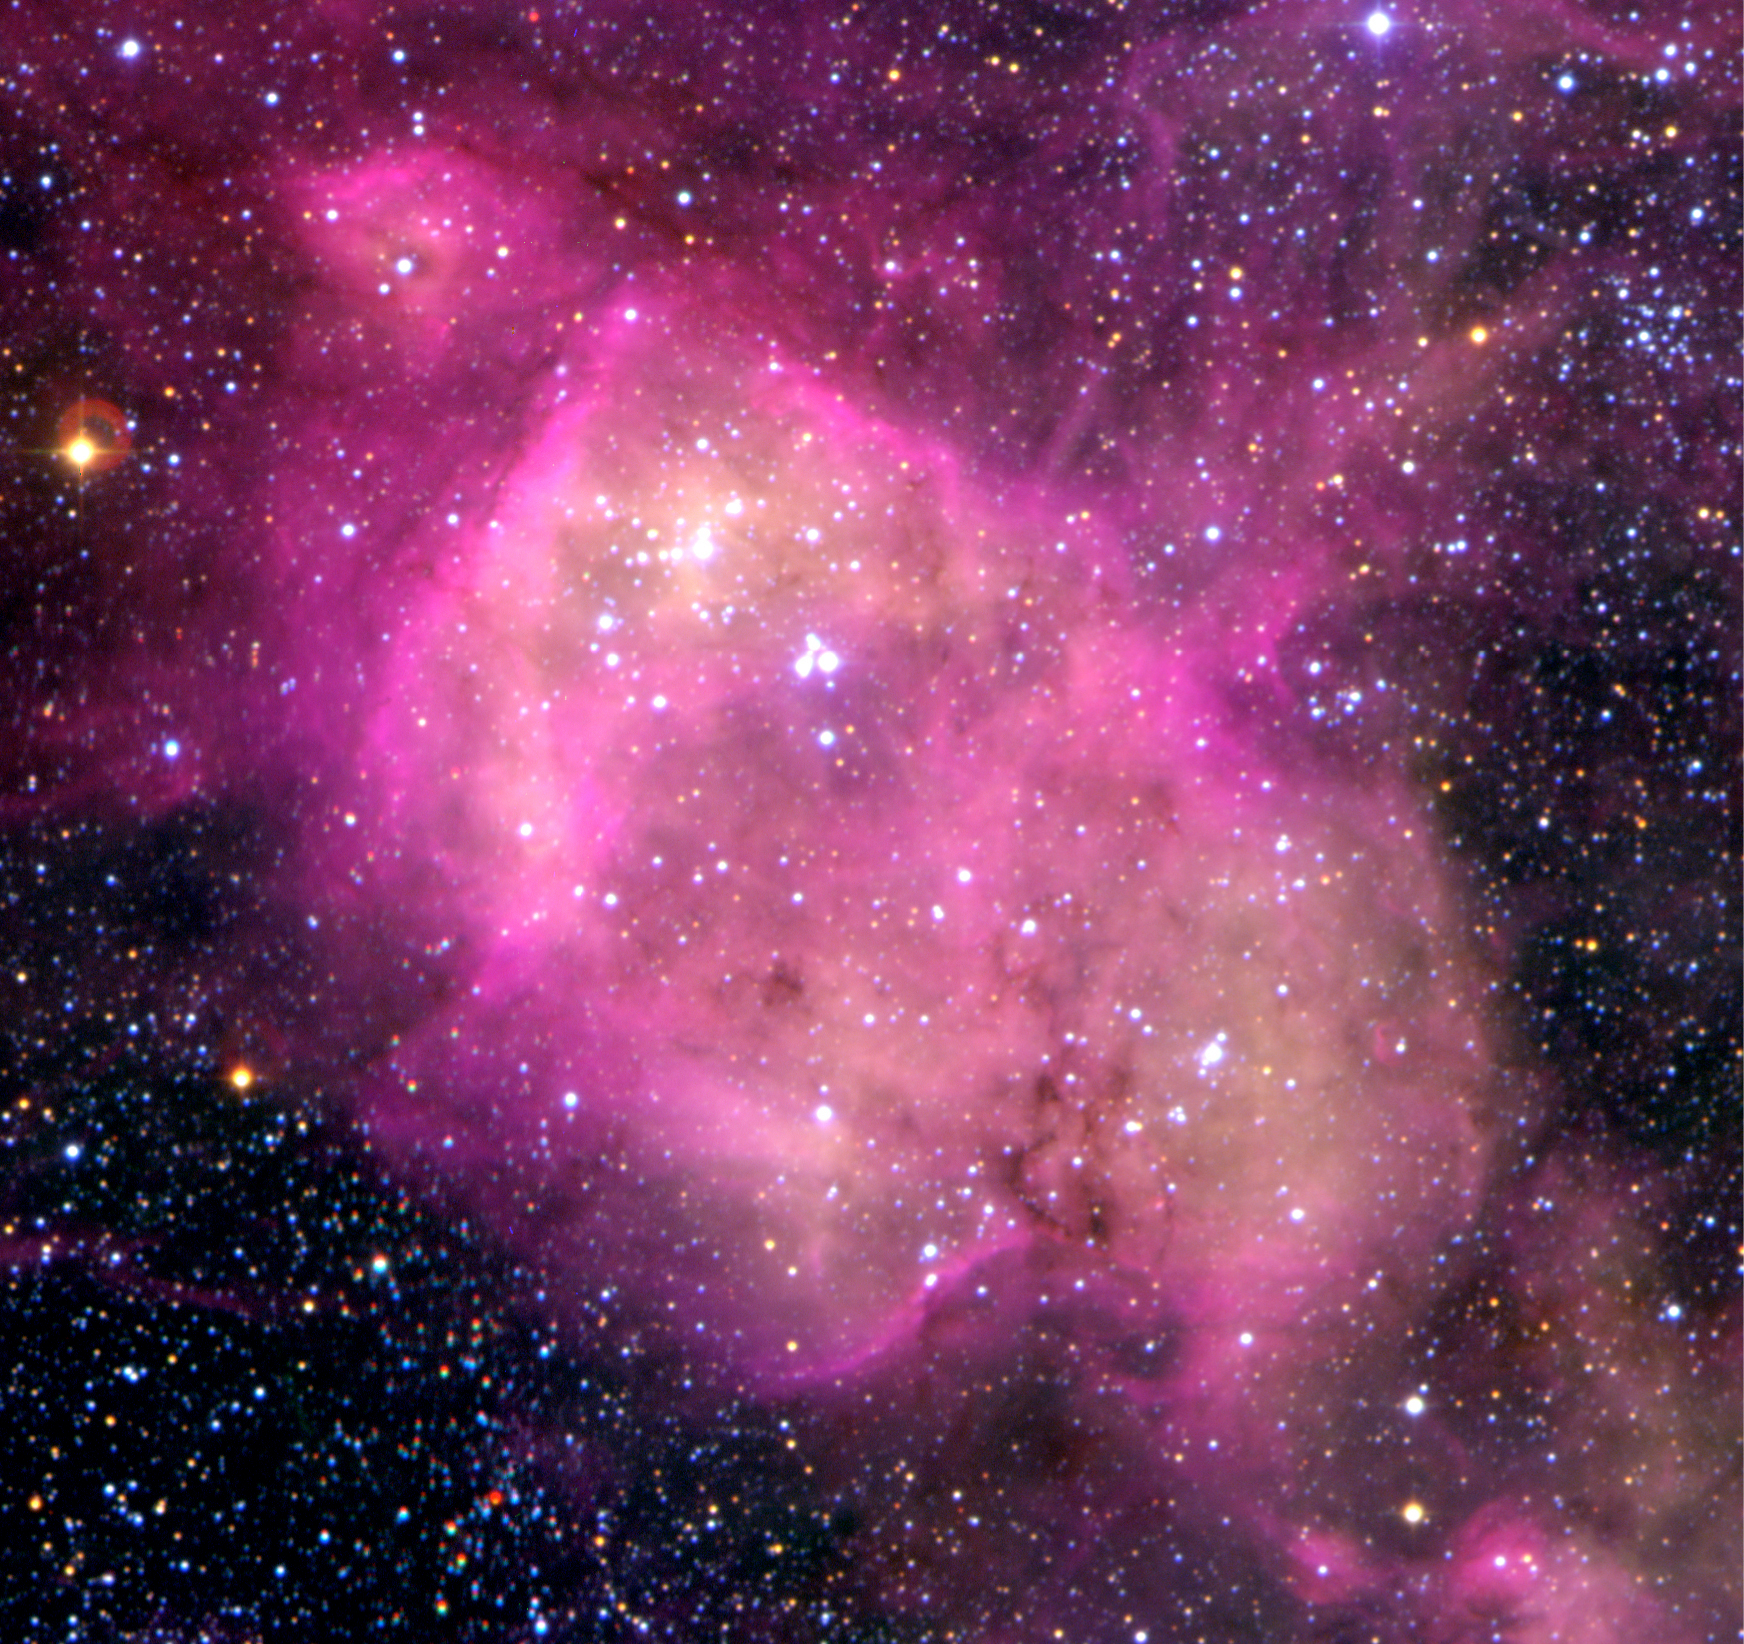

N 164 nebula in the LMC

N 164, a bright nebula, the glow of which is caused by hot stars inside it. The heating of the gas by these stars increases the pressure and causes such nebulae to expand, pushing outwards against their surroundings. A careful look at this nebula reveals locations where the expansion is encountering resistance by denser clouds of gas, producing bright, thin rims. The sky field measures 3.6 x 3.5 arcmin. North is up and East is left.

Credit: ESO